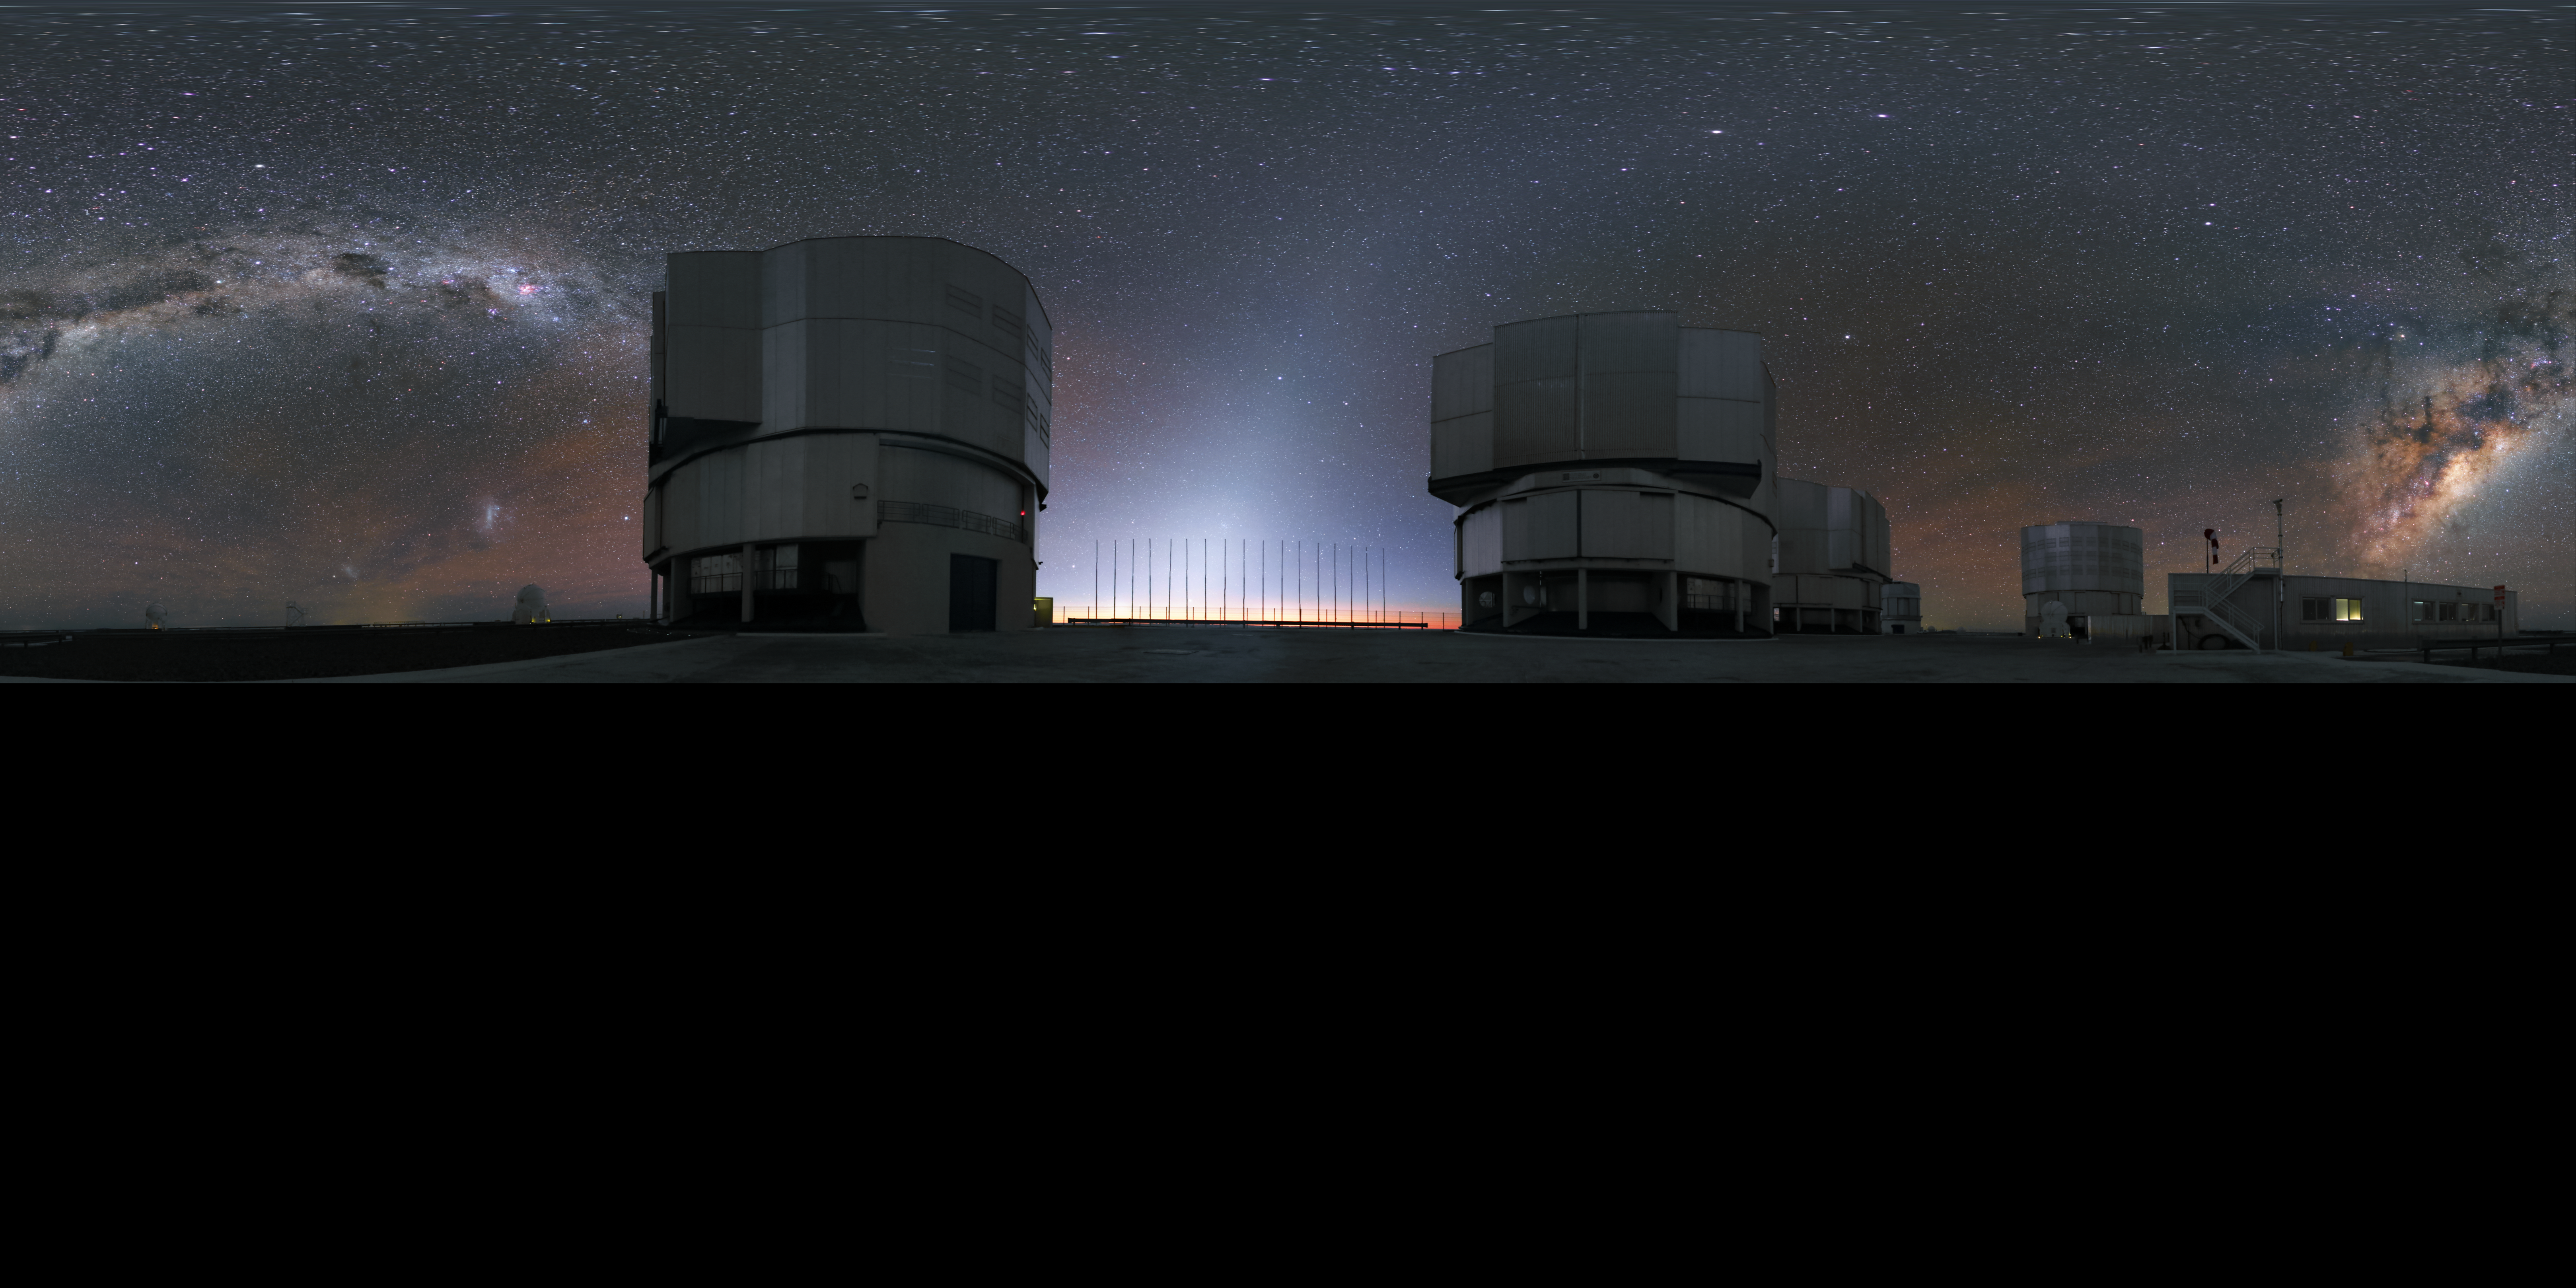

ANTU, KUEYEN, MELIPAL and YEPUN

This extended to 360 x 180 degrees (with black) panorama was taken at the Paranal Observatory and shows the four Unit Telescopes of the Very Large Telescope (VLT), named ANTU, KUEYEN, MELIPAL and YEPUN in the Mapuche language of the indigenous people of south-central Chile. The Milky Way is splashed across the sky between them.

Credit: R. Wesson/ESO